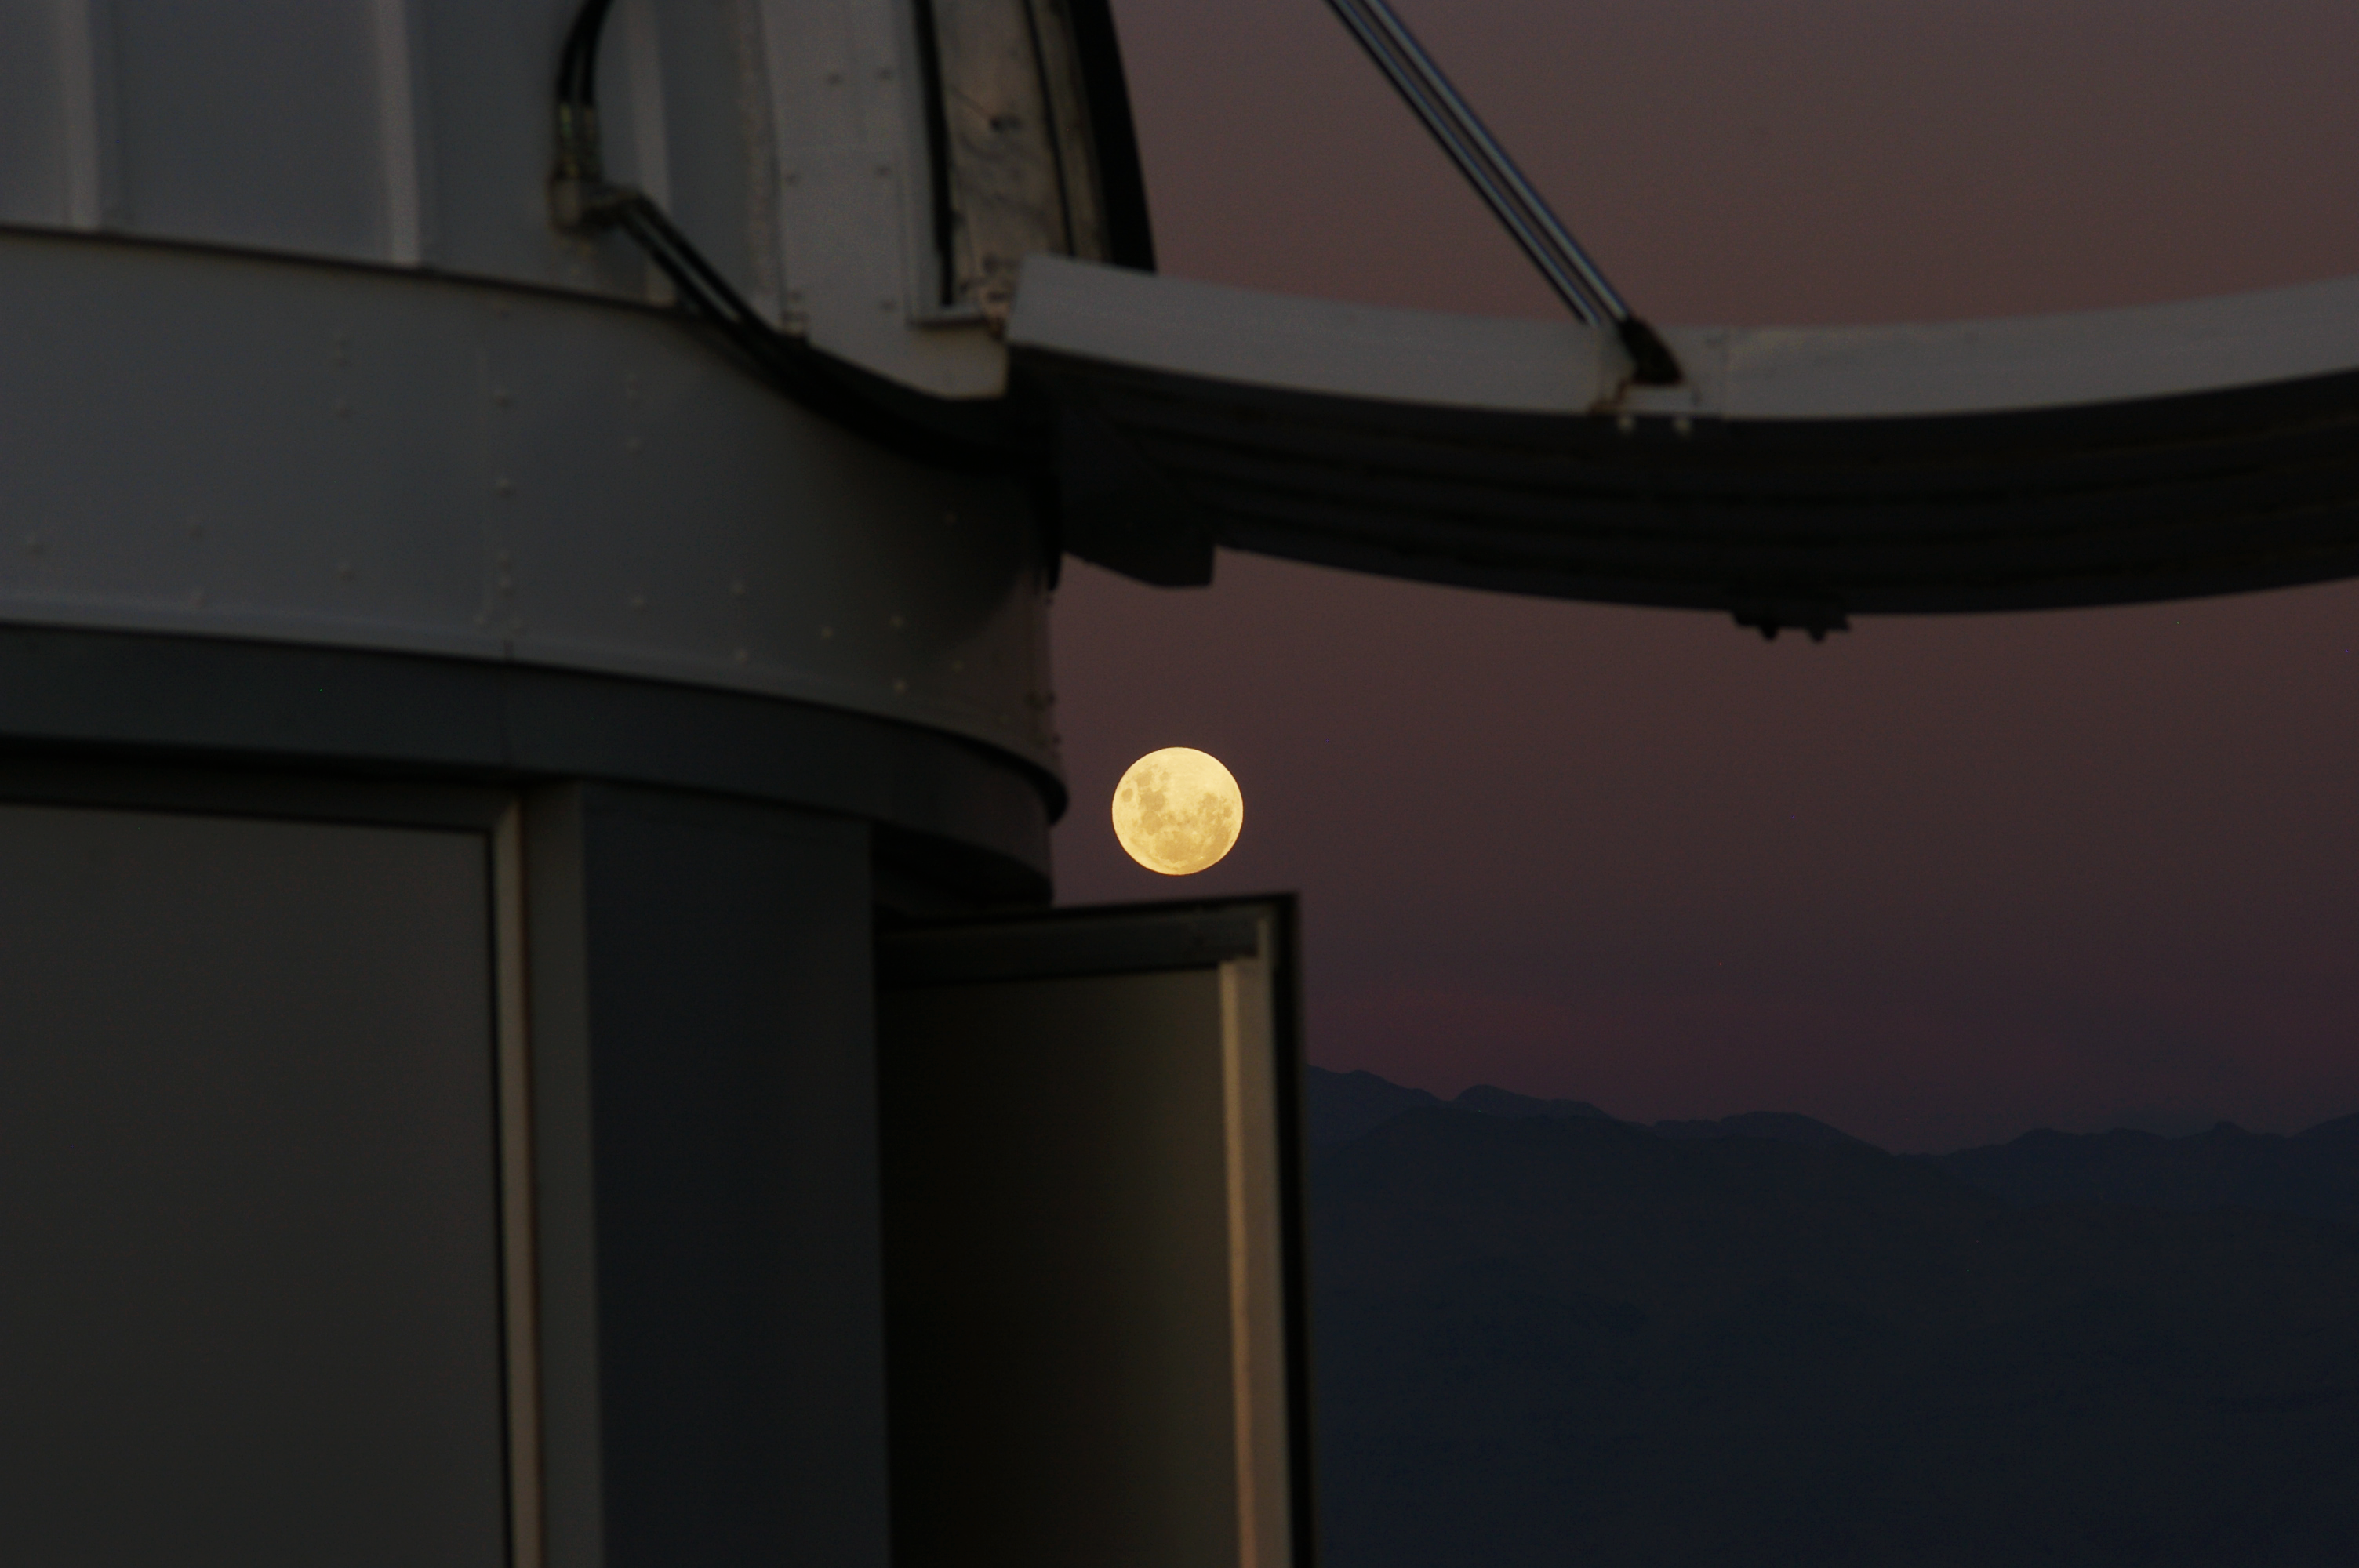

Moon from La Silla

This image shows the Moon from La Silla observatory in Chile. It was taken by Malte Tewes, an astronomer from the École Polytechnique Fédérale de Lausanne in Switzerland.

Credit: ESO/M. Tewes